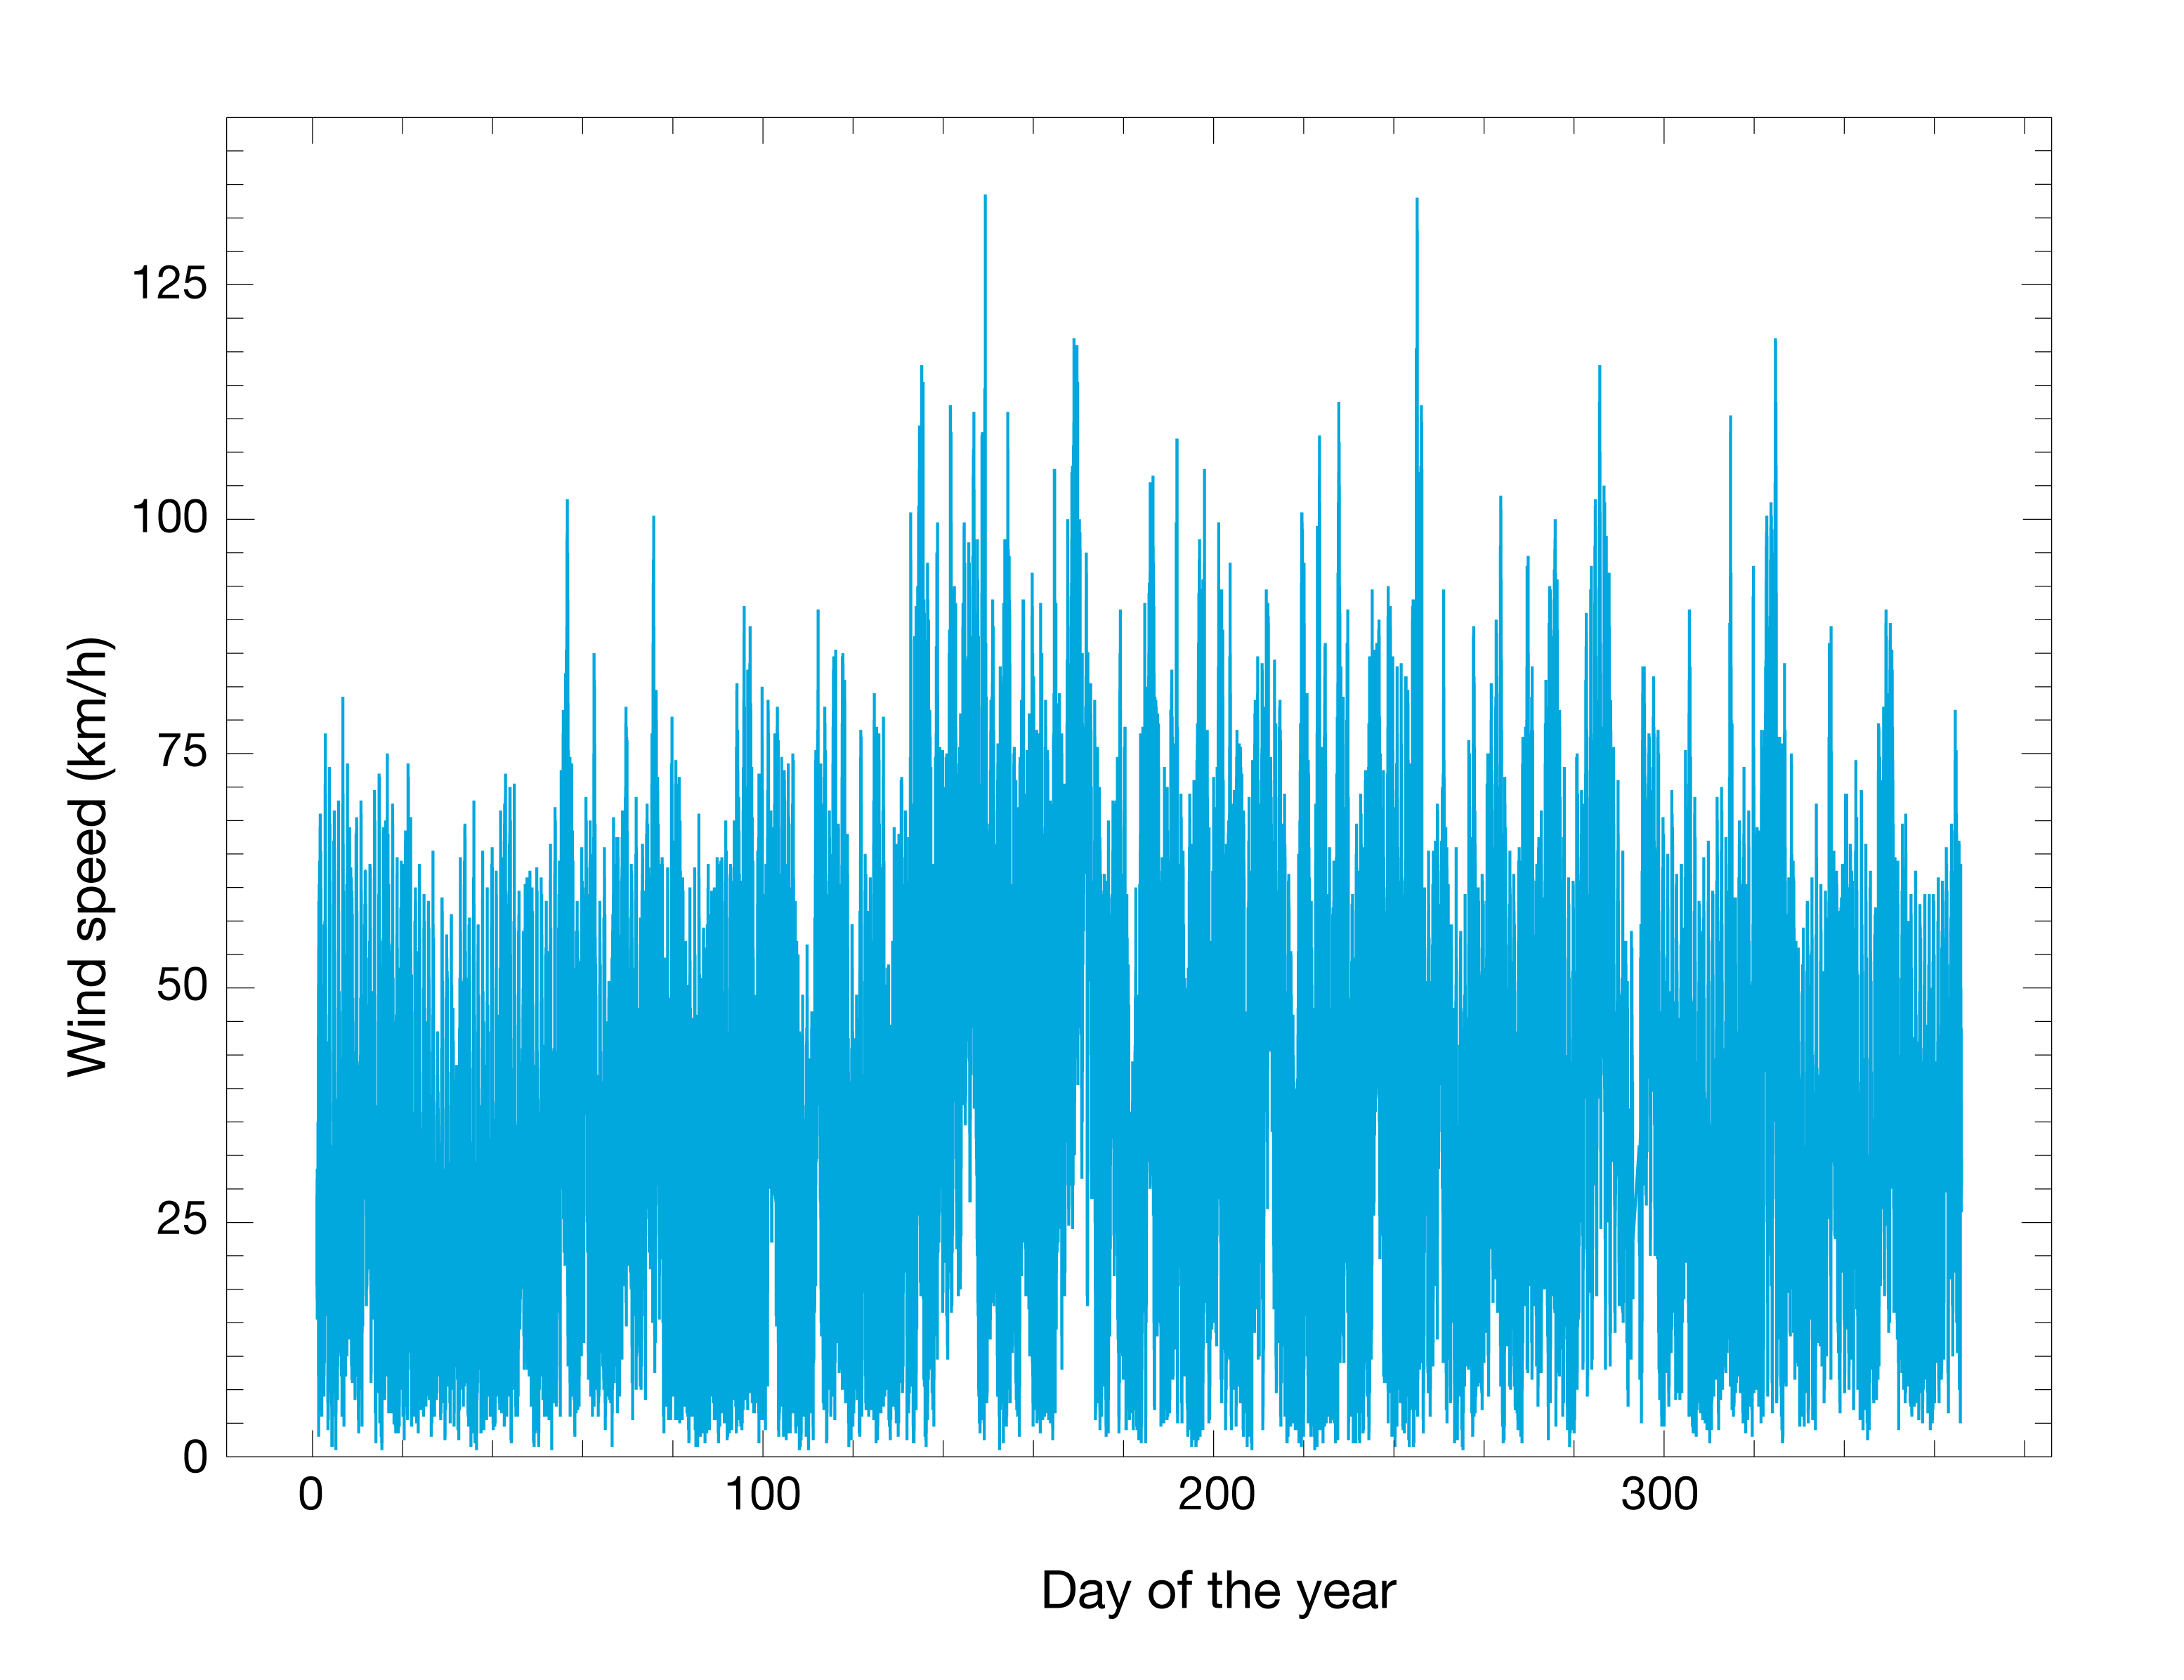

Wind speed at Armazones

Maximum wind speed 30 metres above ground performed at Cerro Armazones summit in the period 2010-2013.

Credit: ESO